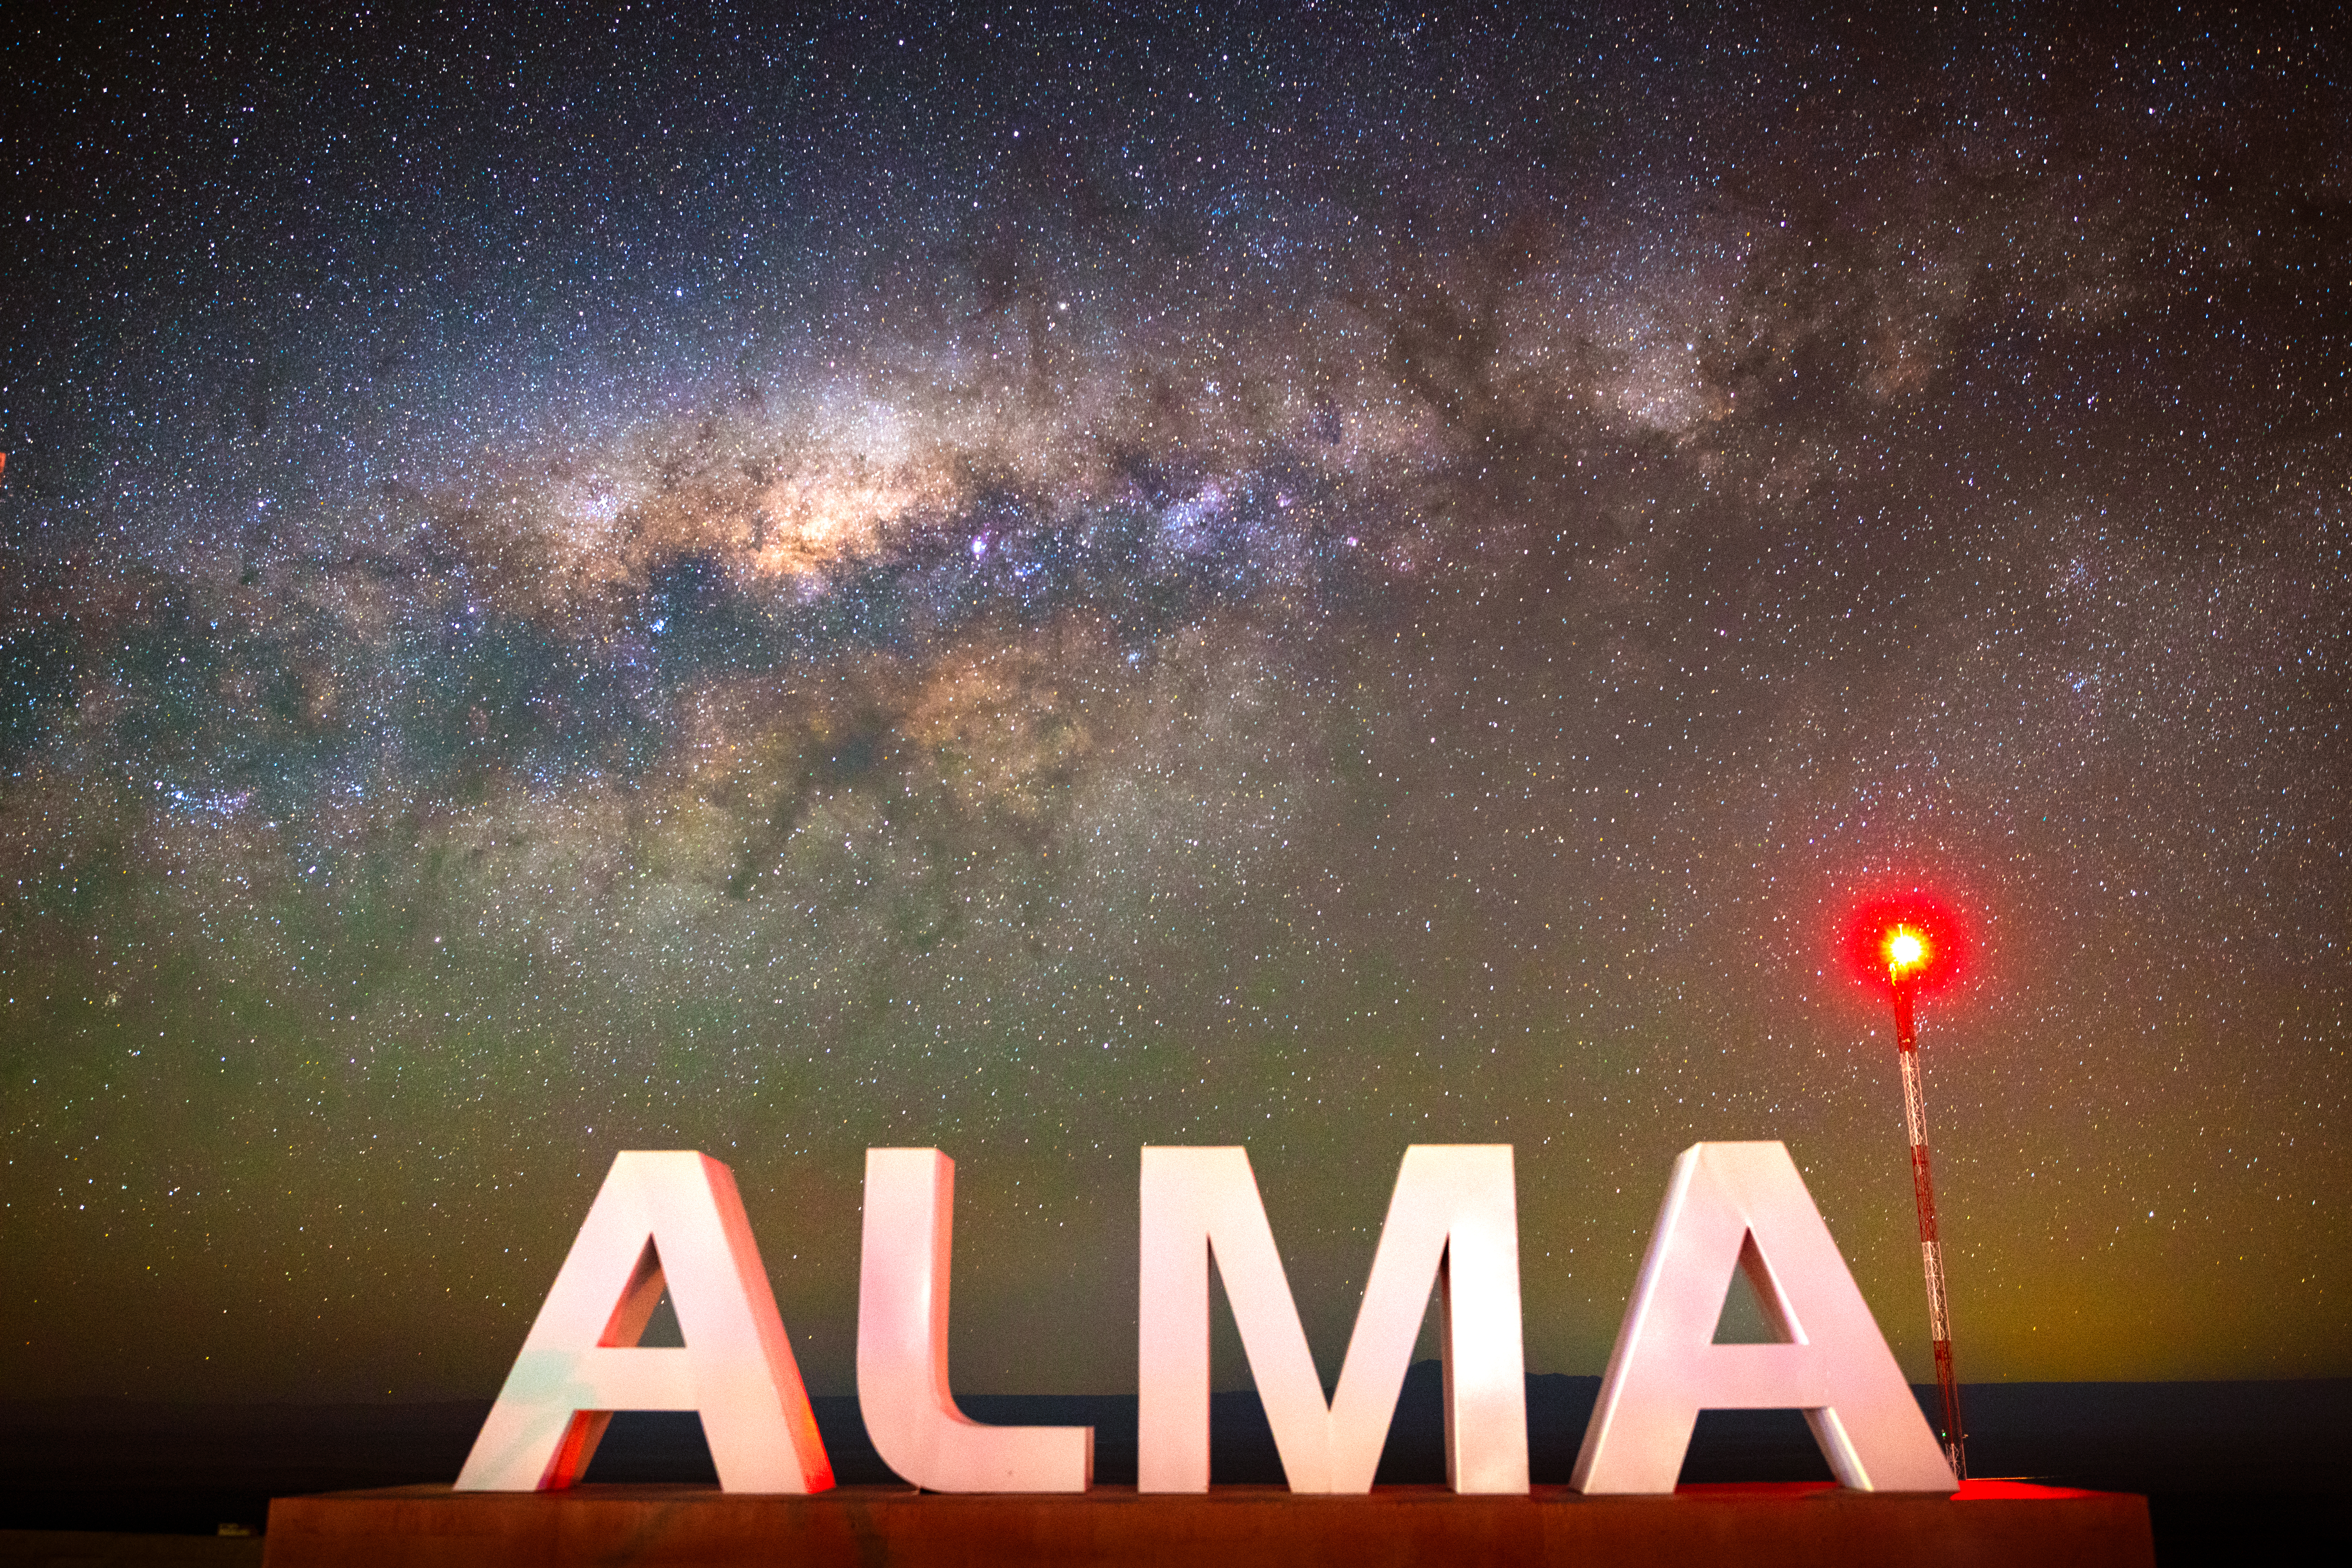

Milky Way Galaxy and Holography Tower at ALMA OSF

The red light at the top of the holography tower backlights the ALMA sign at the Operations Support Facility (OSF) while the core of the Milky Way Galaxy stands watch. The holography system is used to precisely calibrate the surface of the ALMA antennas.

Credit: NSF/ AUI/ NSF NRAO/ B.Foott